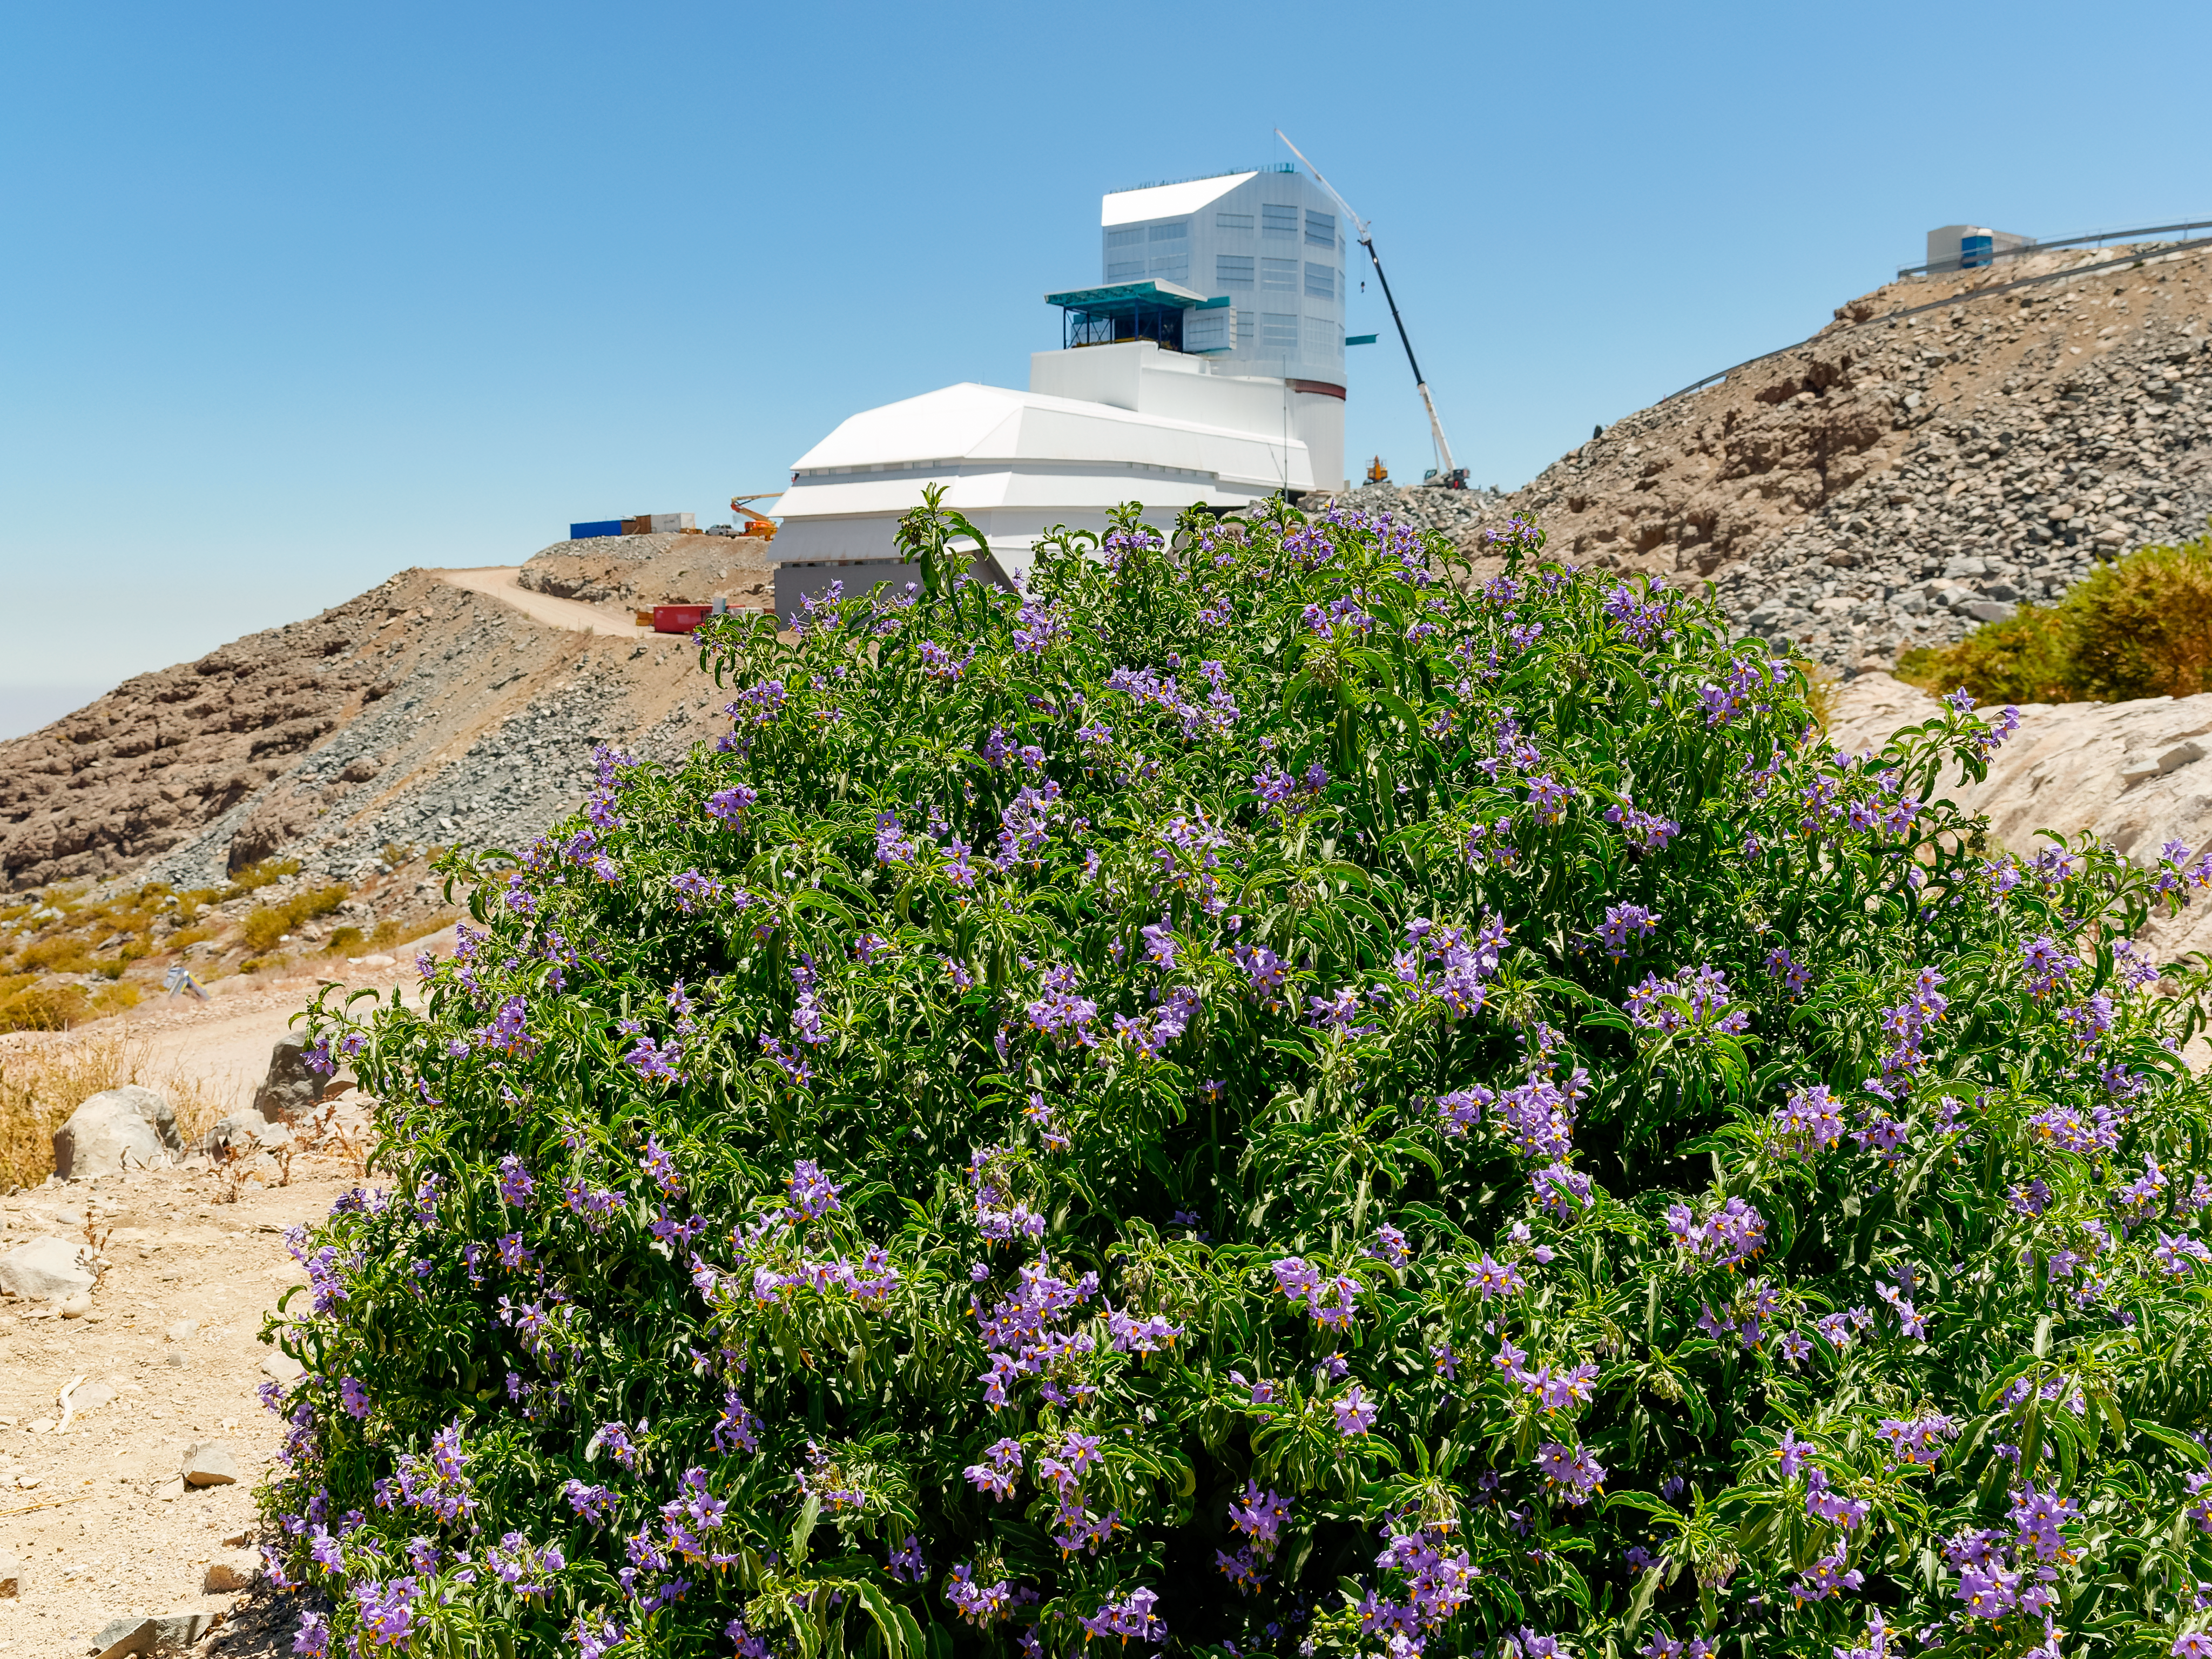

Flowers in Bloom at Rubin

Flowers boom on the hillside just below NSF-DOE Vera C. Rubin Observatory.

Credit: RubinObs/NOIRLab/SLAC/NSF/DOE/AURA/W. O'Mullane